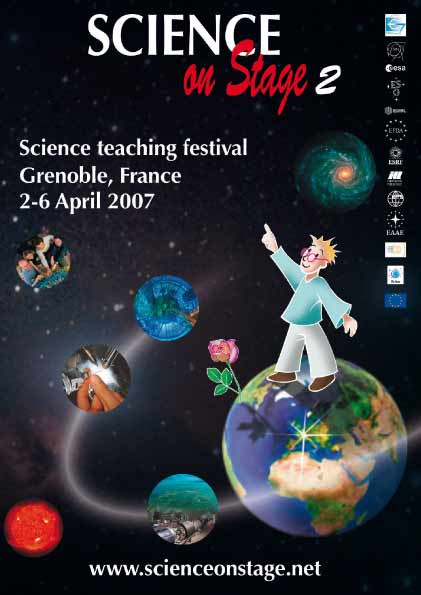

Waking up to science!

Poster for "Waking up to science!"

Credit: ESO